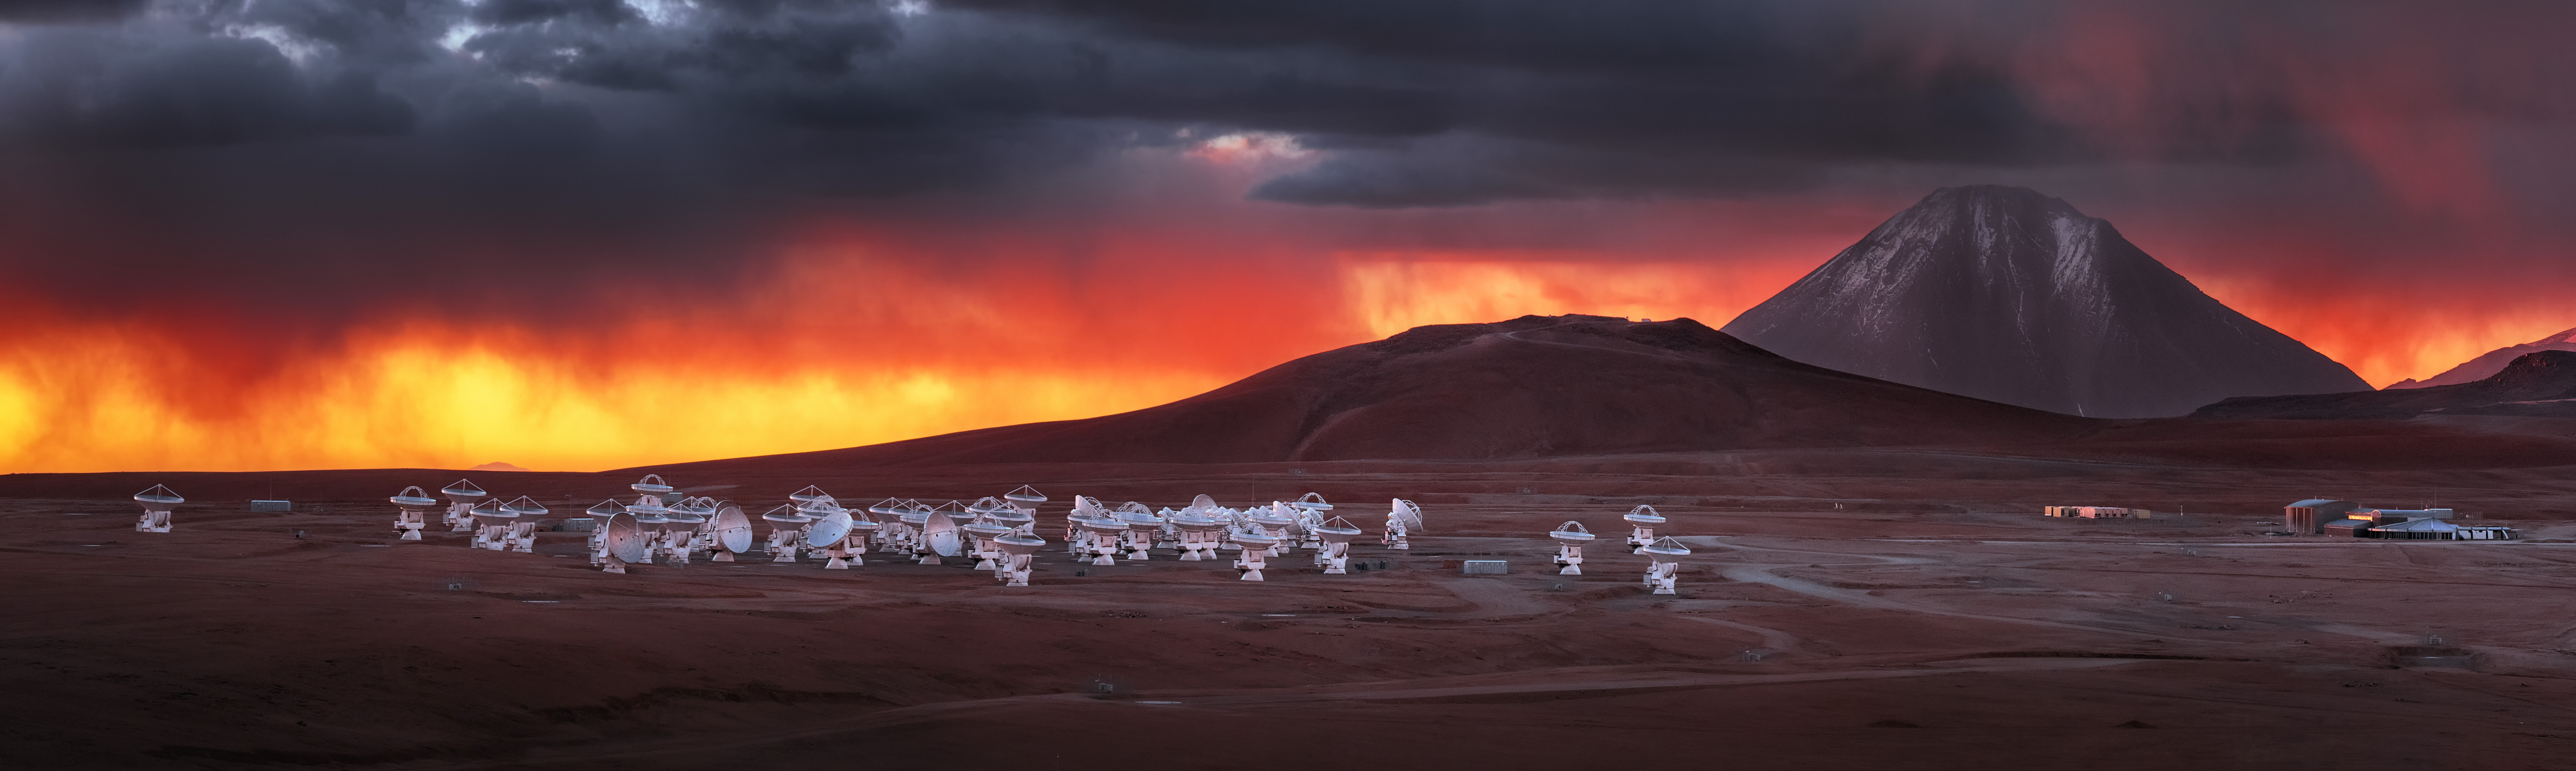

ALMA's dramatic surroundings

ALMA is a revolutionary astronomical telescope, comprising an array of 66 giant antennas observing millimeter and submillimeter wavelengths. It is situated on the breathtaking Chajnantor Plateau, at an altitude of 5000 meters in the Chilean Andes.

Credit: Y. Beletsky (ESO)